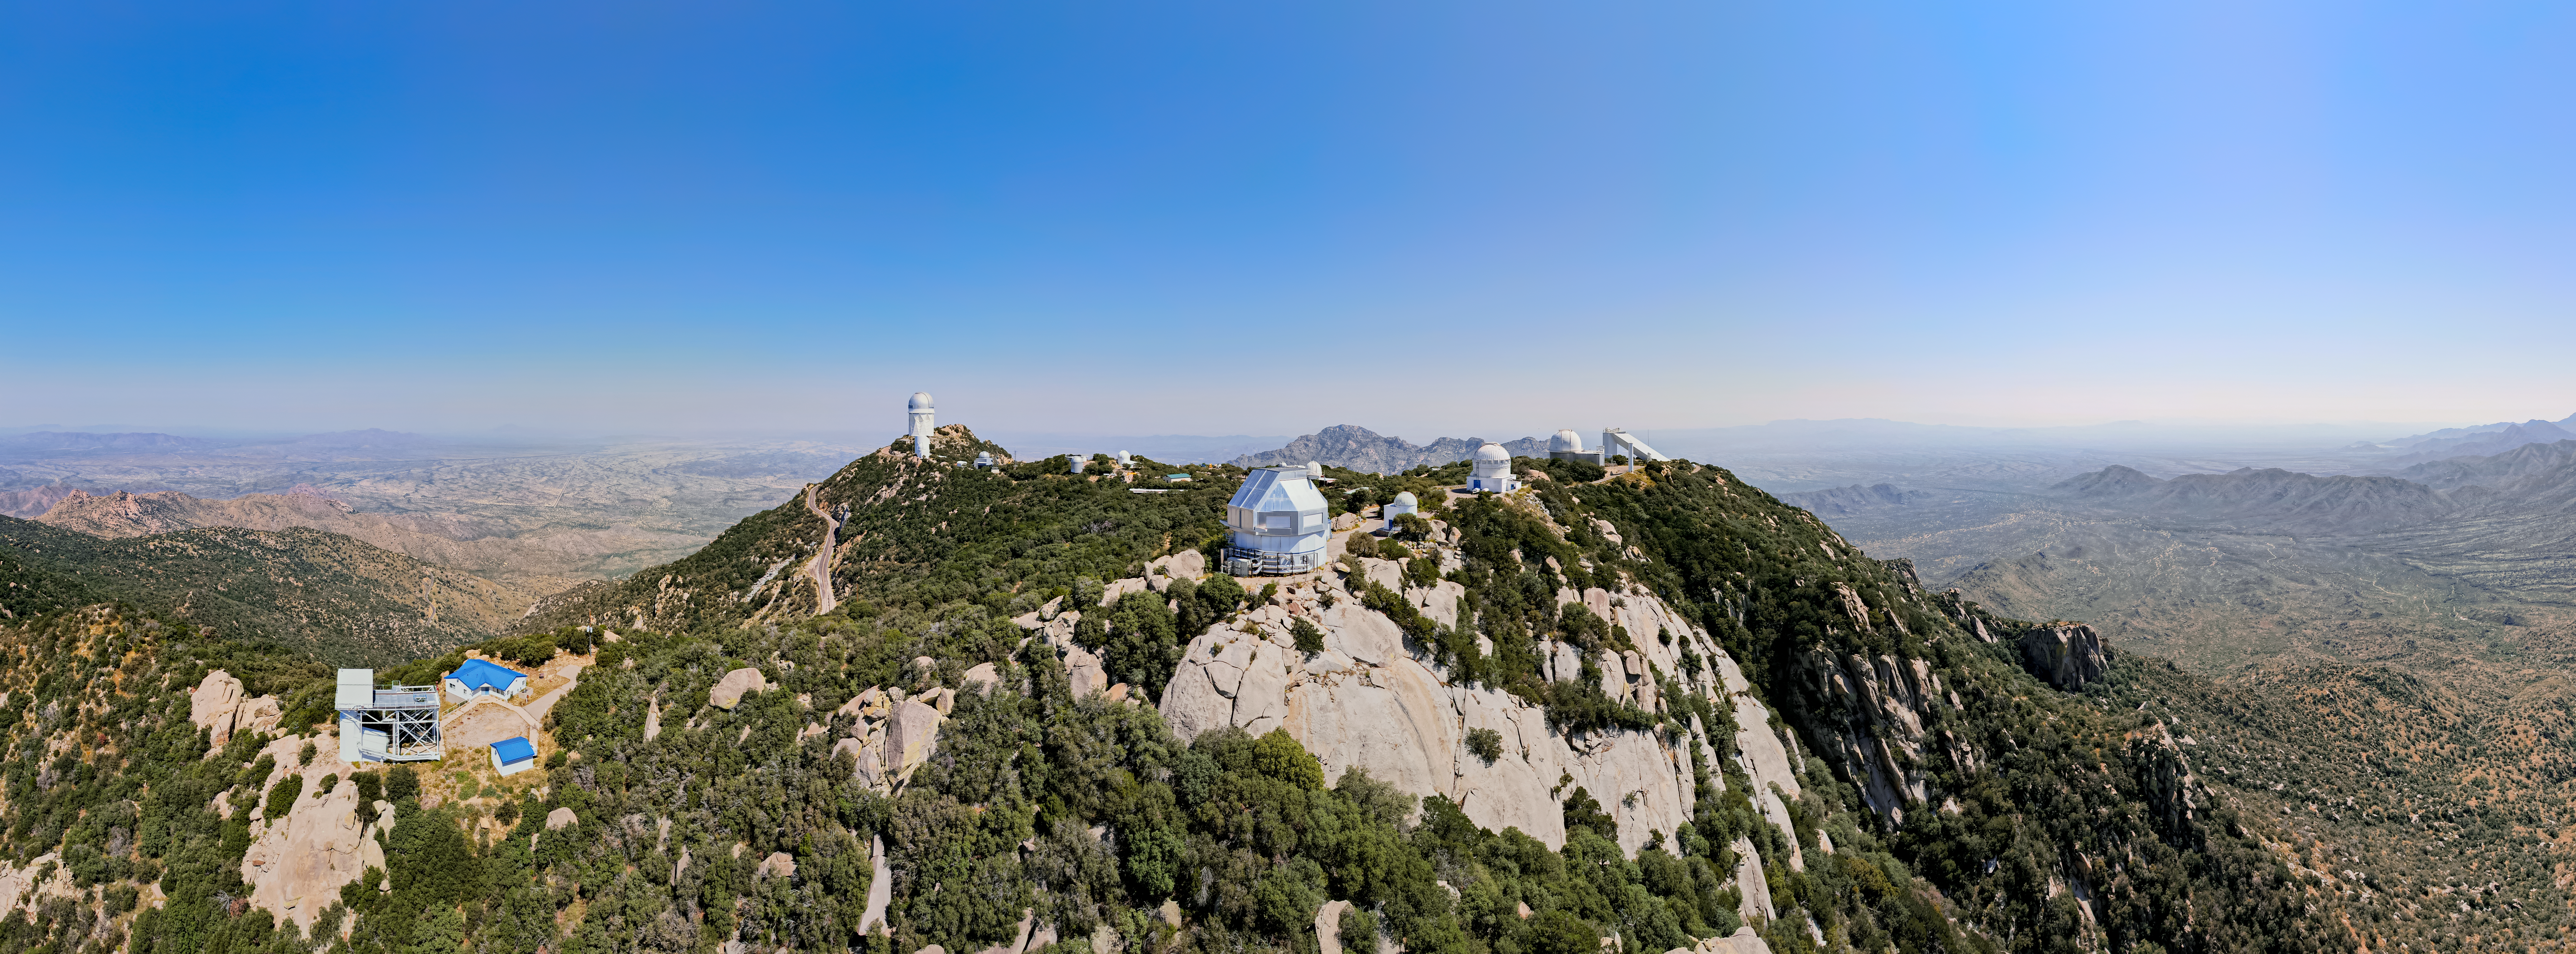

Kitt Peak from Above

This wide-angle shot shows the Kitt Peak National Observatory and its various telescopes.

Credit: NOIRLab/AURA/NSF